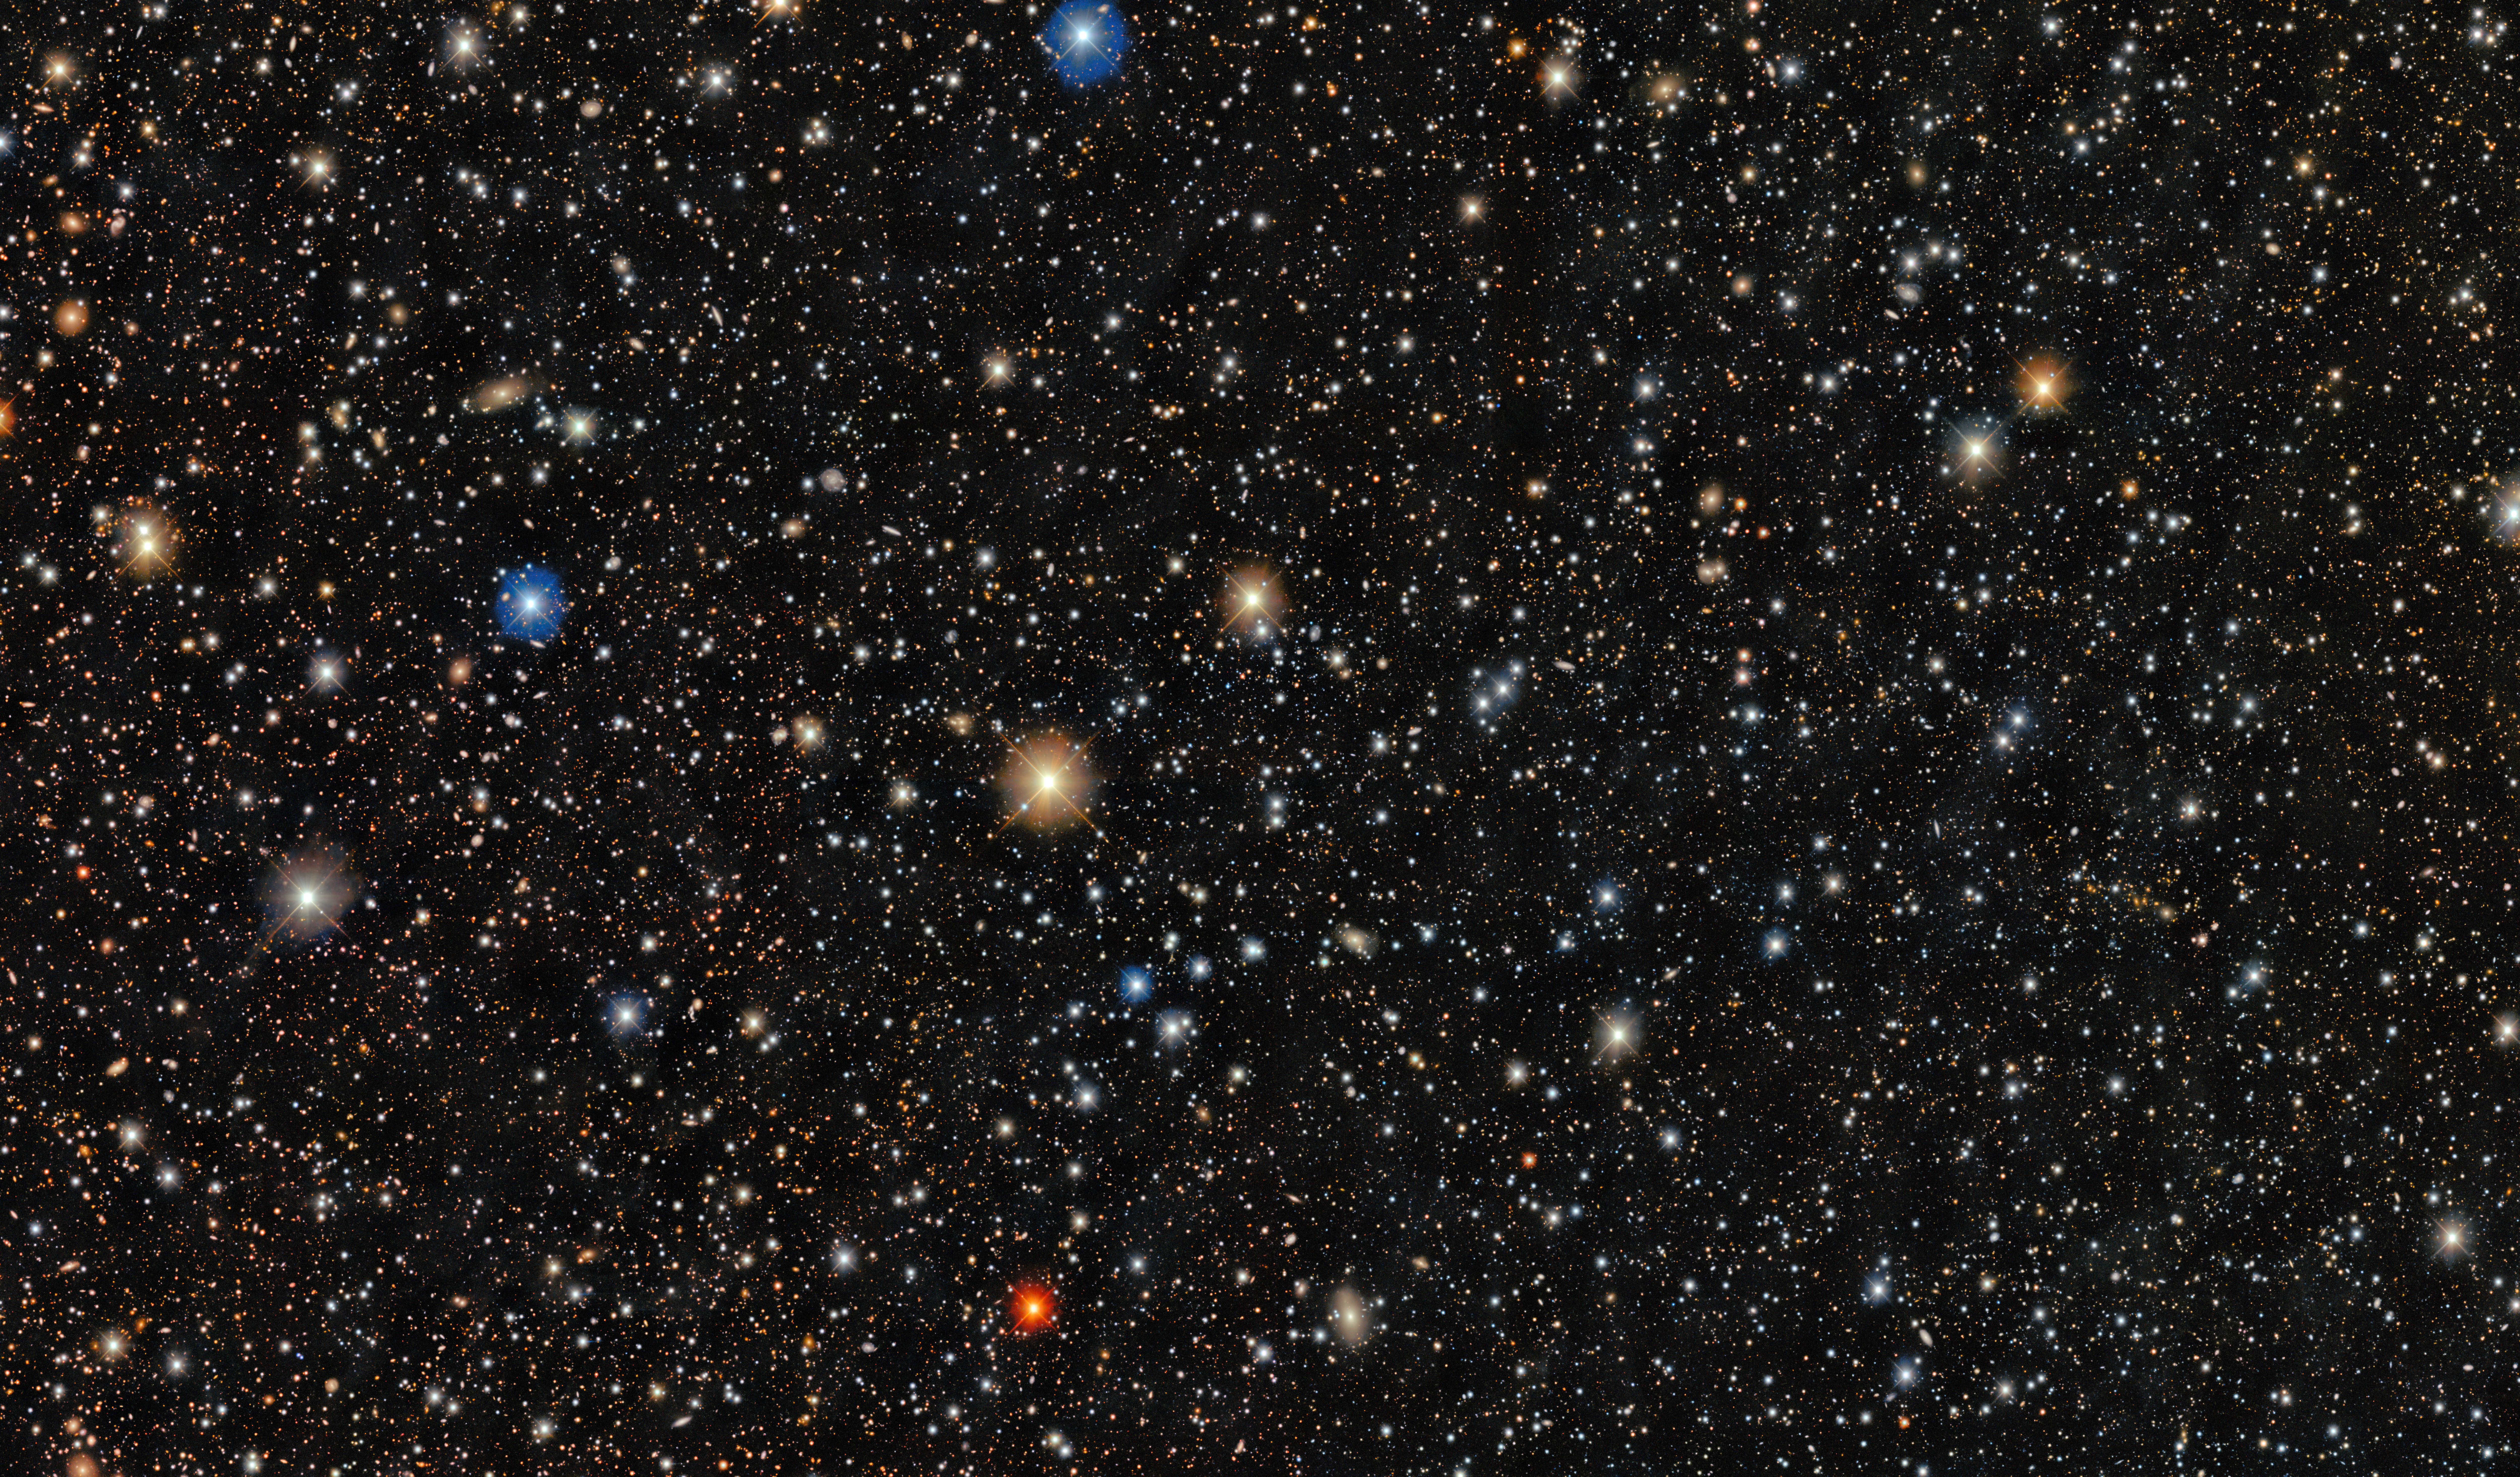

Pictor II ultra-faint dwarf galaxy

This image shows stars in the ultra-faint dwarf galaxy, Pictor II. Pictor II is a satellite galaxy of the Large Magellanic Cloud, which is a satellite galaxy of the Milky Way, and is located in the constellation Pictor. The system is made up of several thousand stars and is more than ten billion years old.

Within this small, ancient galaxy, astronomers discovered a star, PicII-503, with the lowest iron content ever measured outside of the Milky Way. With less than 1/40,000th the amount of iron as the Sun, PicII-503 is the clearest example of a star within a primordial system that preserves the chemical enrichment of the Universe’s first stars. PicII-503 also has an extreme overabundance of carbon, providing the missing link to connect carbon-enhanced stars observed in the Milky Way halo to an origin in ancient dwarf galaxies.

Credit: CTIO/NOIRLab/DOE/NSF/AURA Image processing: Image Processing: T.A. Rector (University of Alaska Anchorage/NSF NOIRLab), M. Zamani & D. de Martin (NSF NOIRLab) Acknowledgment: PI: Anirudh Chiti, Alex Drlica-Wagner